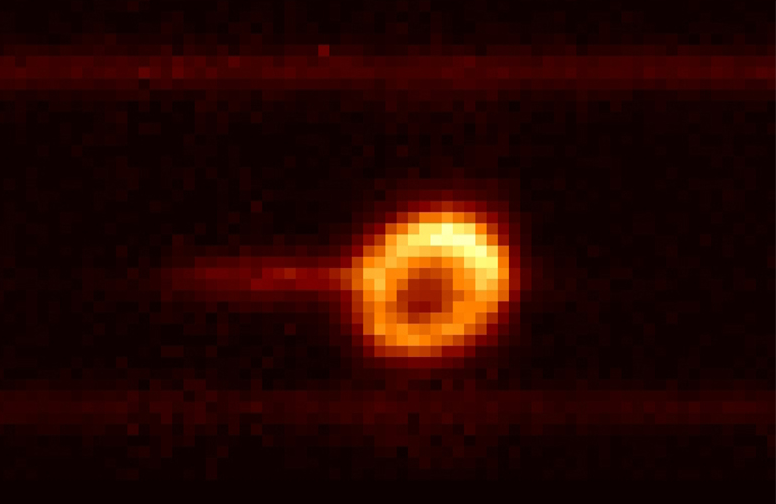

HeI 10830 in SN1987A

Credit: ESO